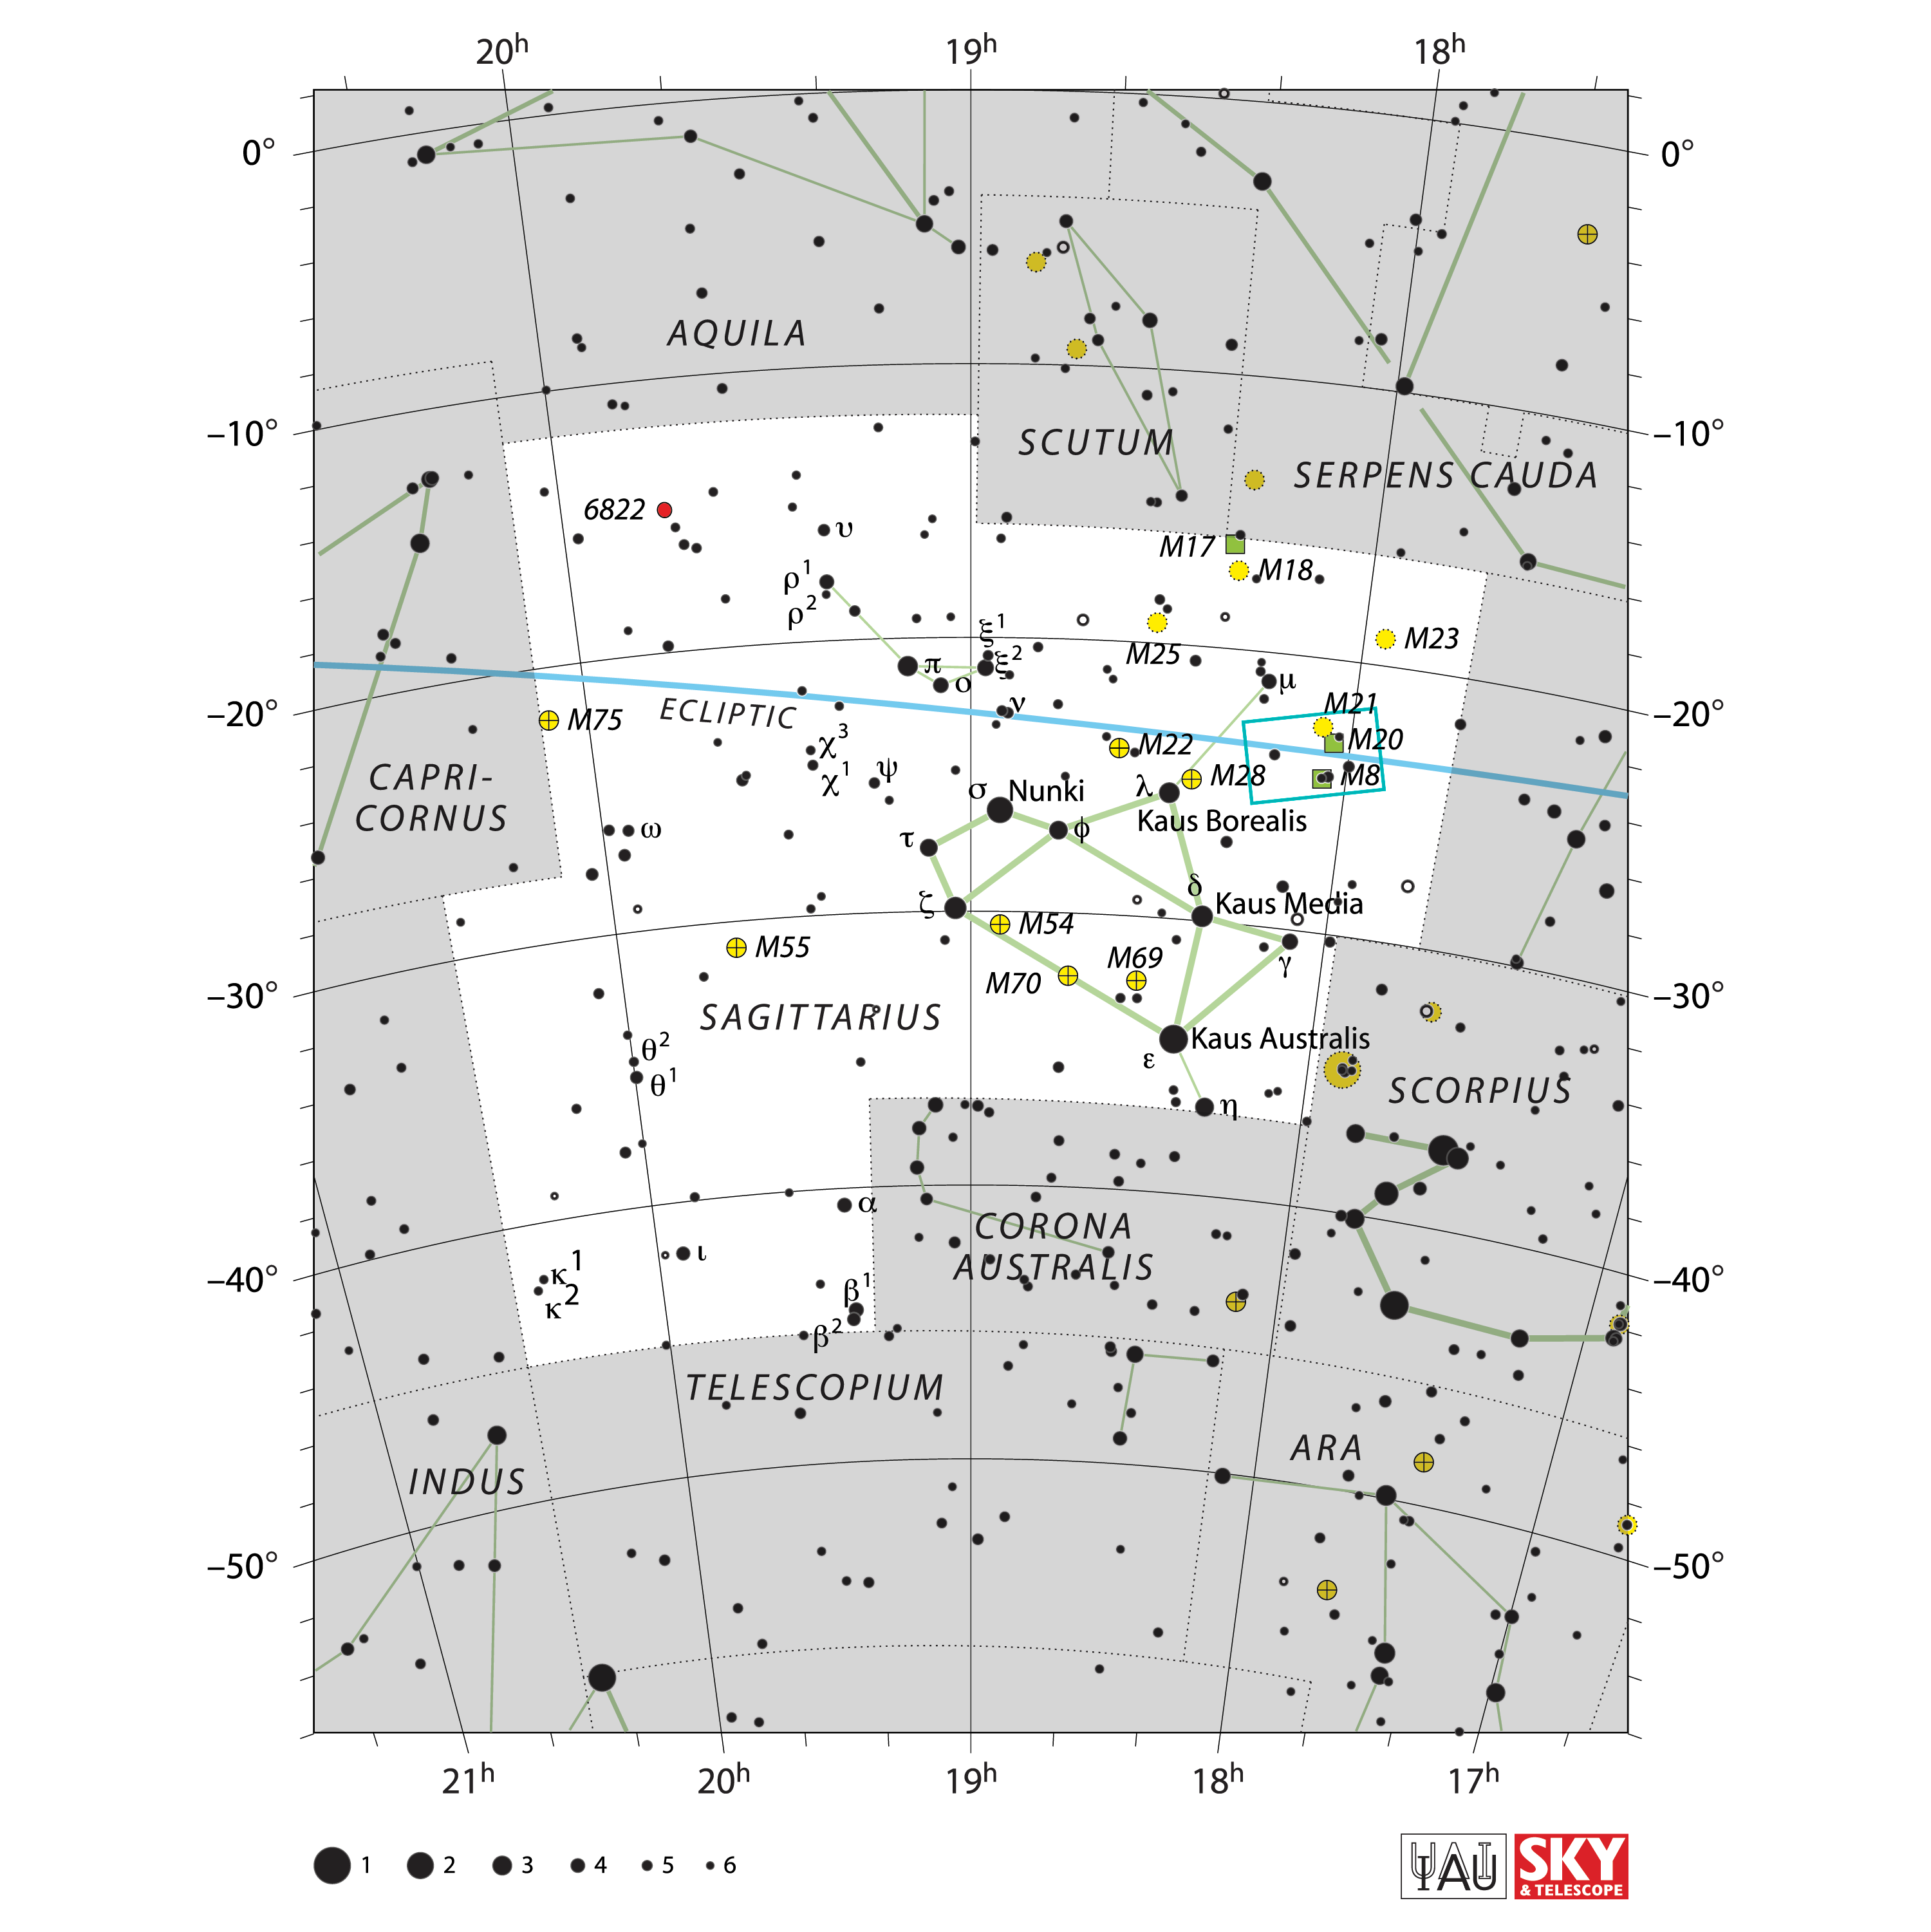

Constellation Chart Showing Rubin's Observation of the Trifid and Lagoon Nebulae

This star chart shows the constellation Sagittarius — a region of the night sky where NSF–DOE Vera C. Rubin captured its First Look images. The teal box outlines the patch of sky that appears in one of Rubin’s First Look images – Trifid and Lagoon Nebulae.

Credit: NOIRLab/NSF/AURA/IAU/Sky & Telescope